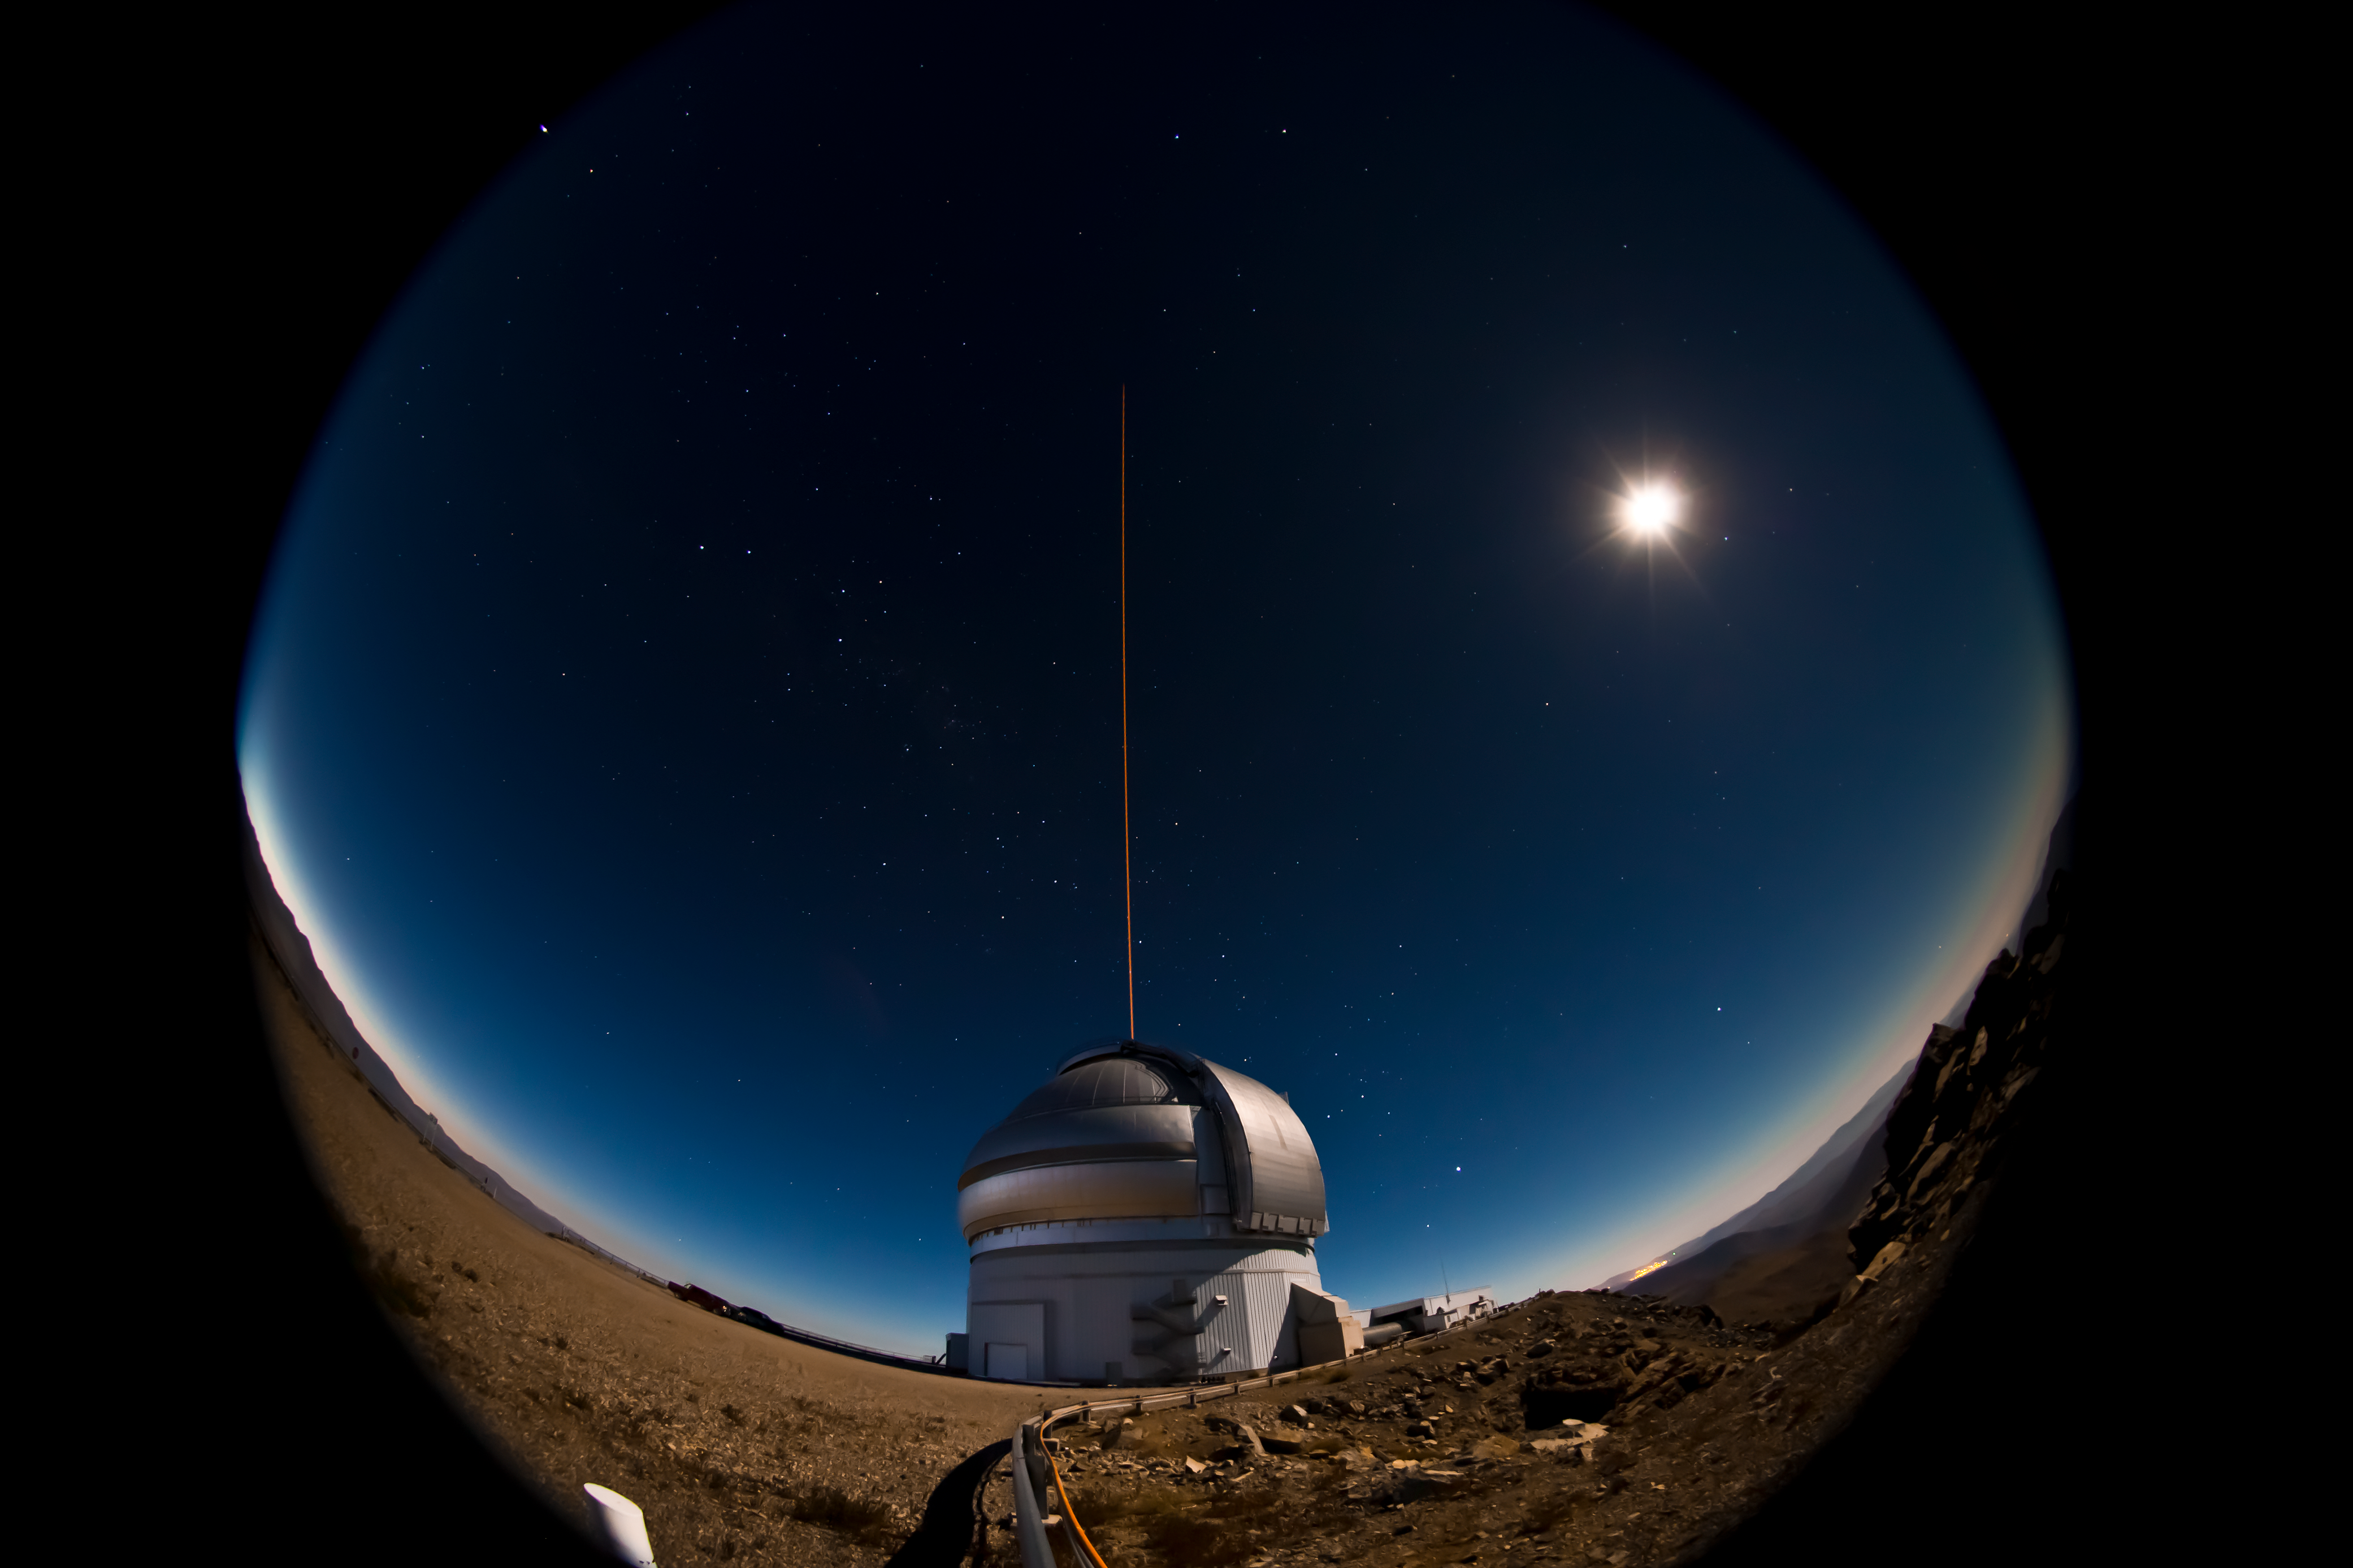

First Laser Propagation at Gemini South

The Gemini South telescope on the night of January 21-22, 2011 during the first propagation of the GeMS laser guide star system on the sky. A bright gibbous moon illuminates the landscape for this 20-second fisheye lens view

Credit: International Gemini Observatory